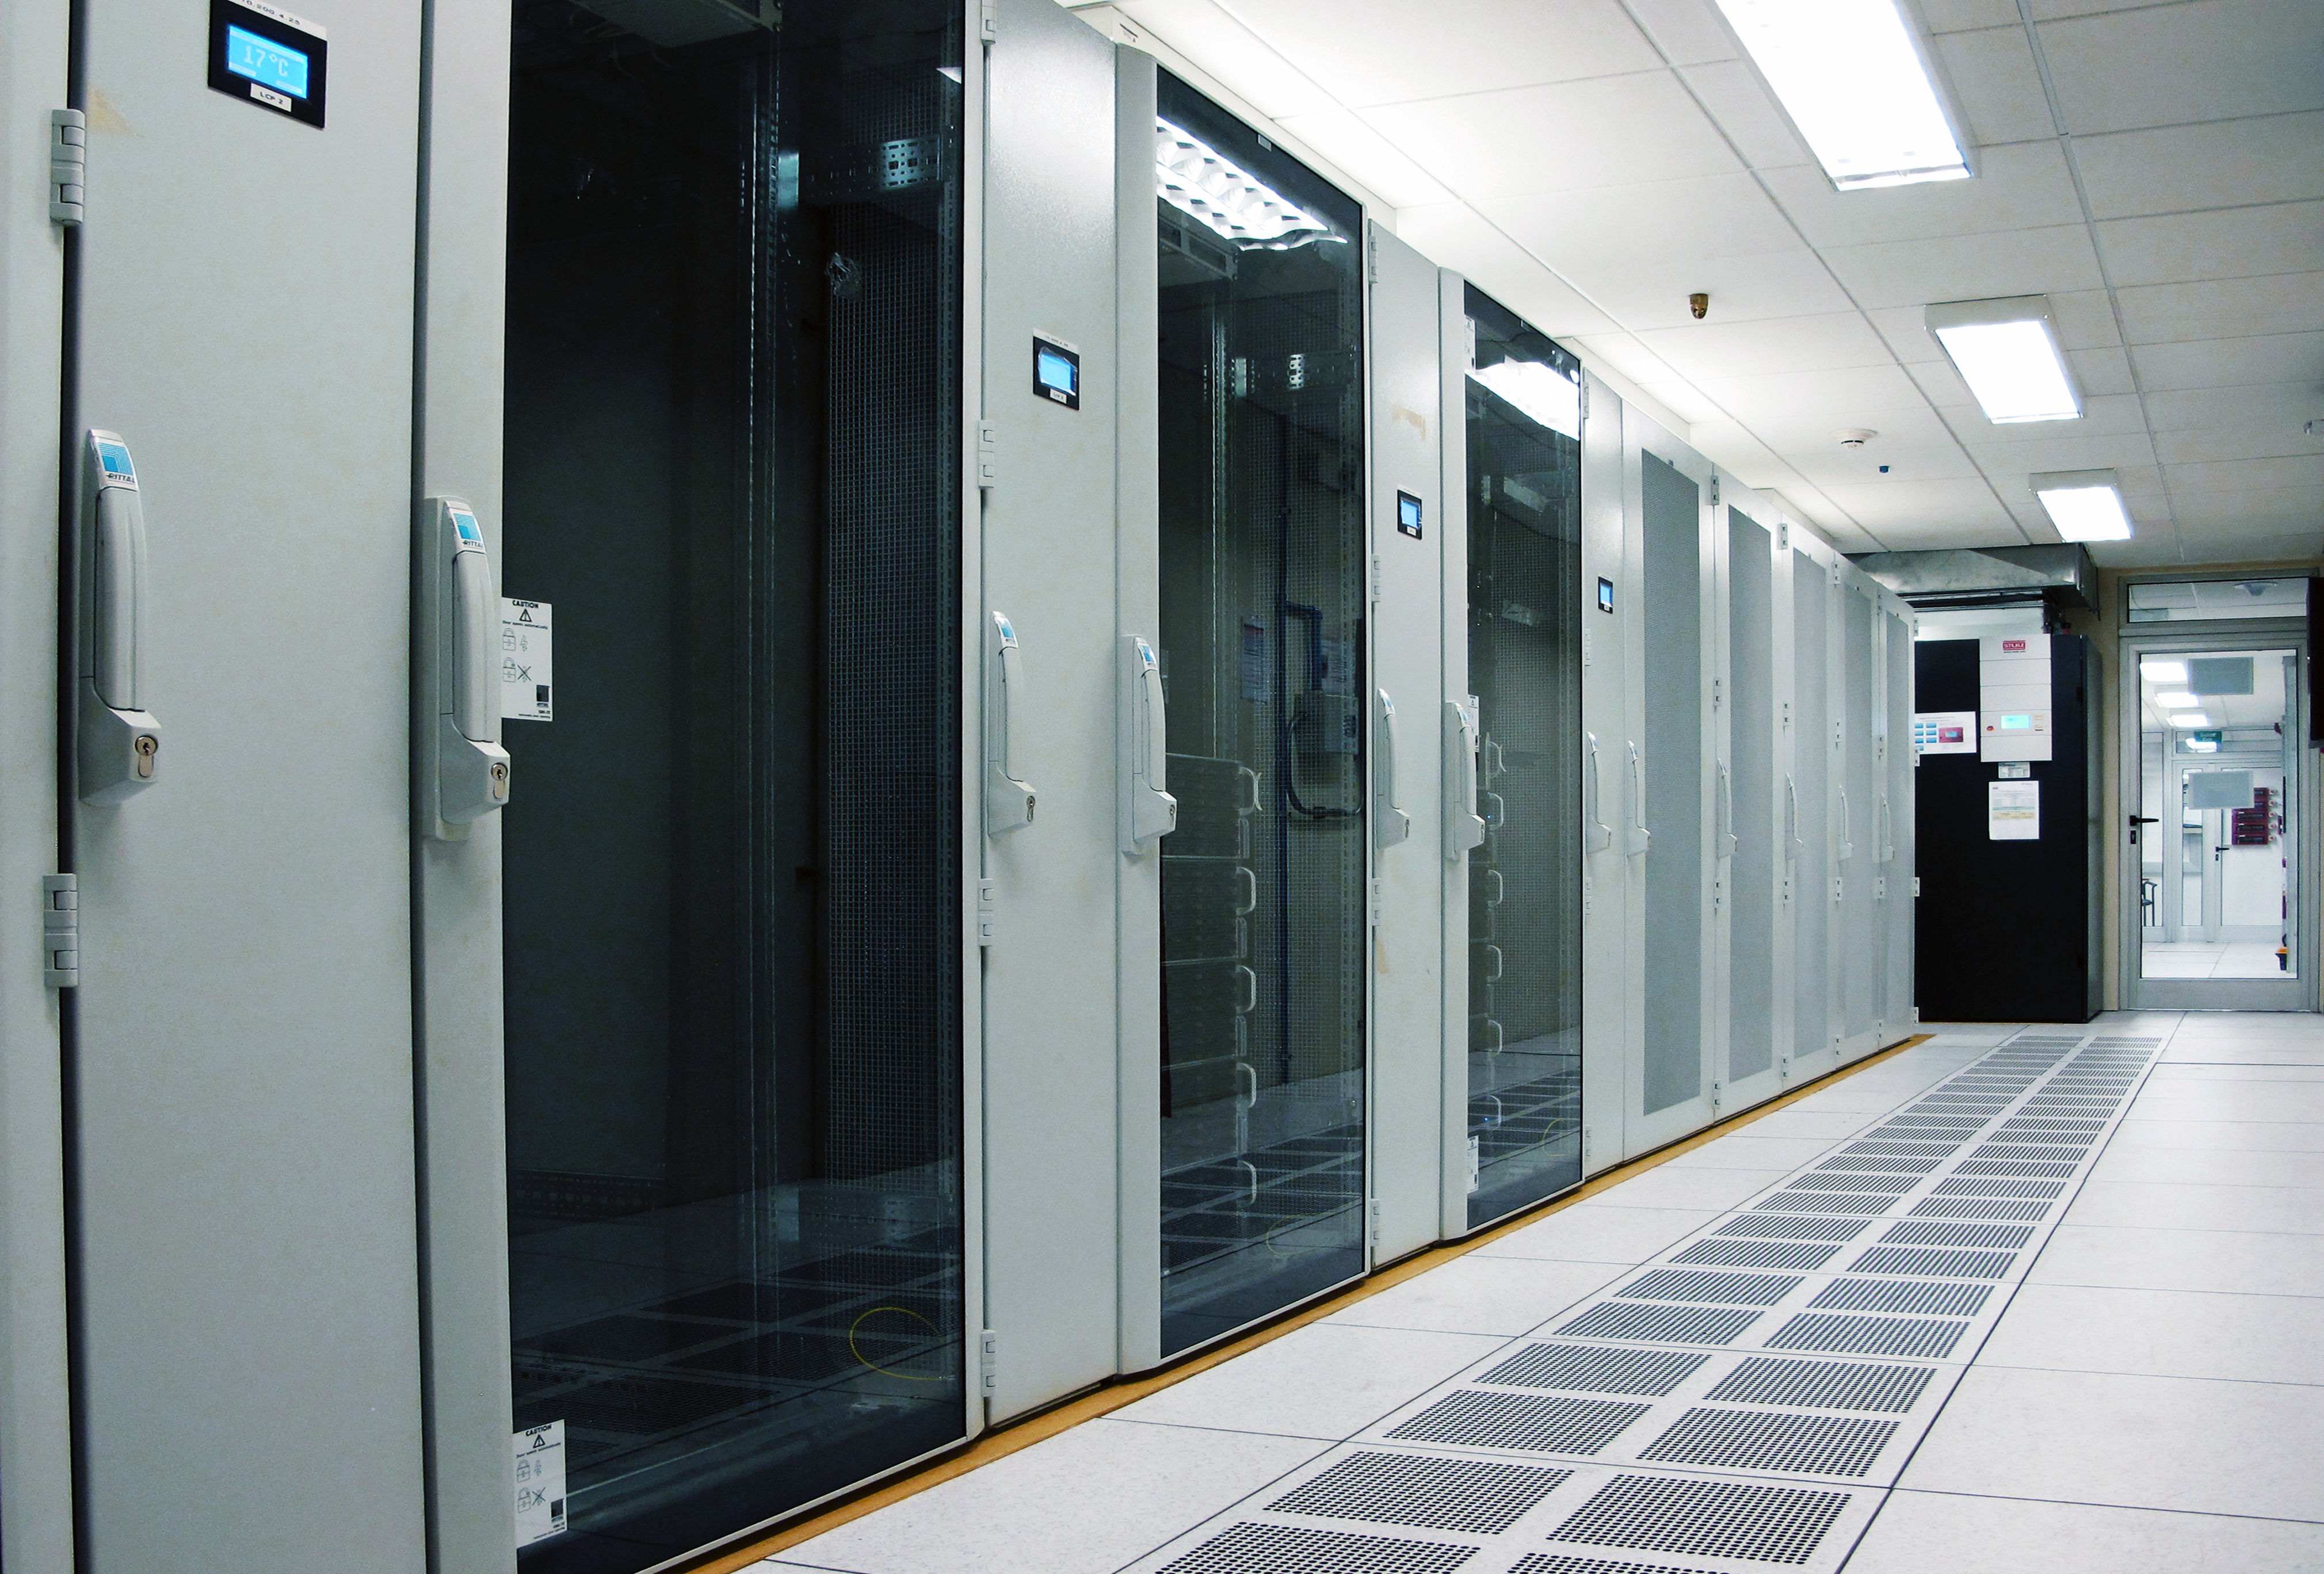

The ACA supercomputer

This supercomputer combines the images taken by ALMA’s Atacama Compact Array (ACA), a tightly-grouped array of 7-meter antennas cornered by four, 12-meter antennas. The ACA forms the sensitive heart of ALMA.

Credit: ALMA (ESO/NAOJ/NRAO)